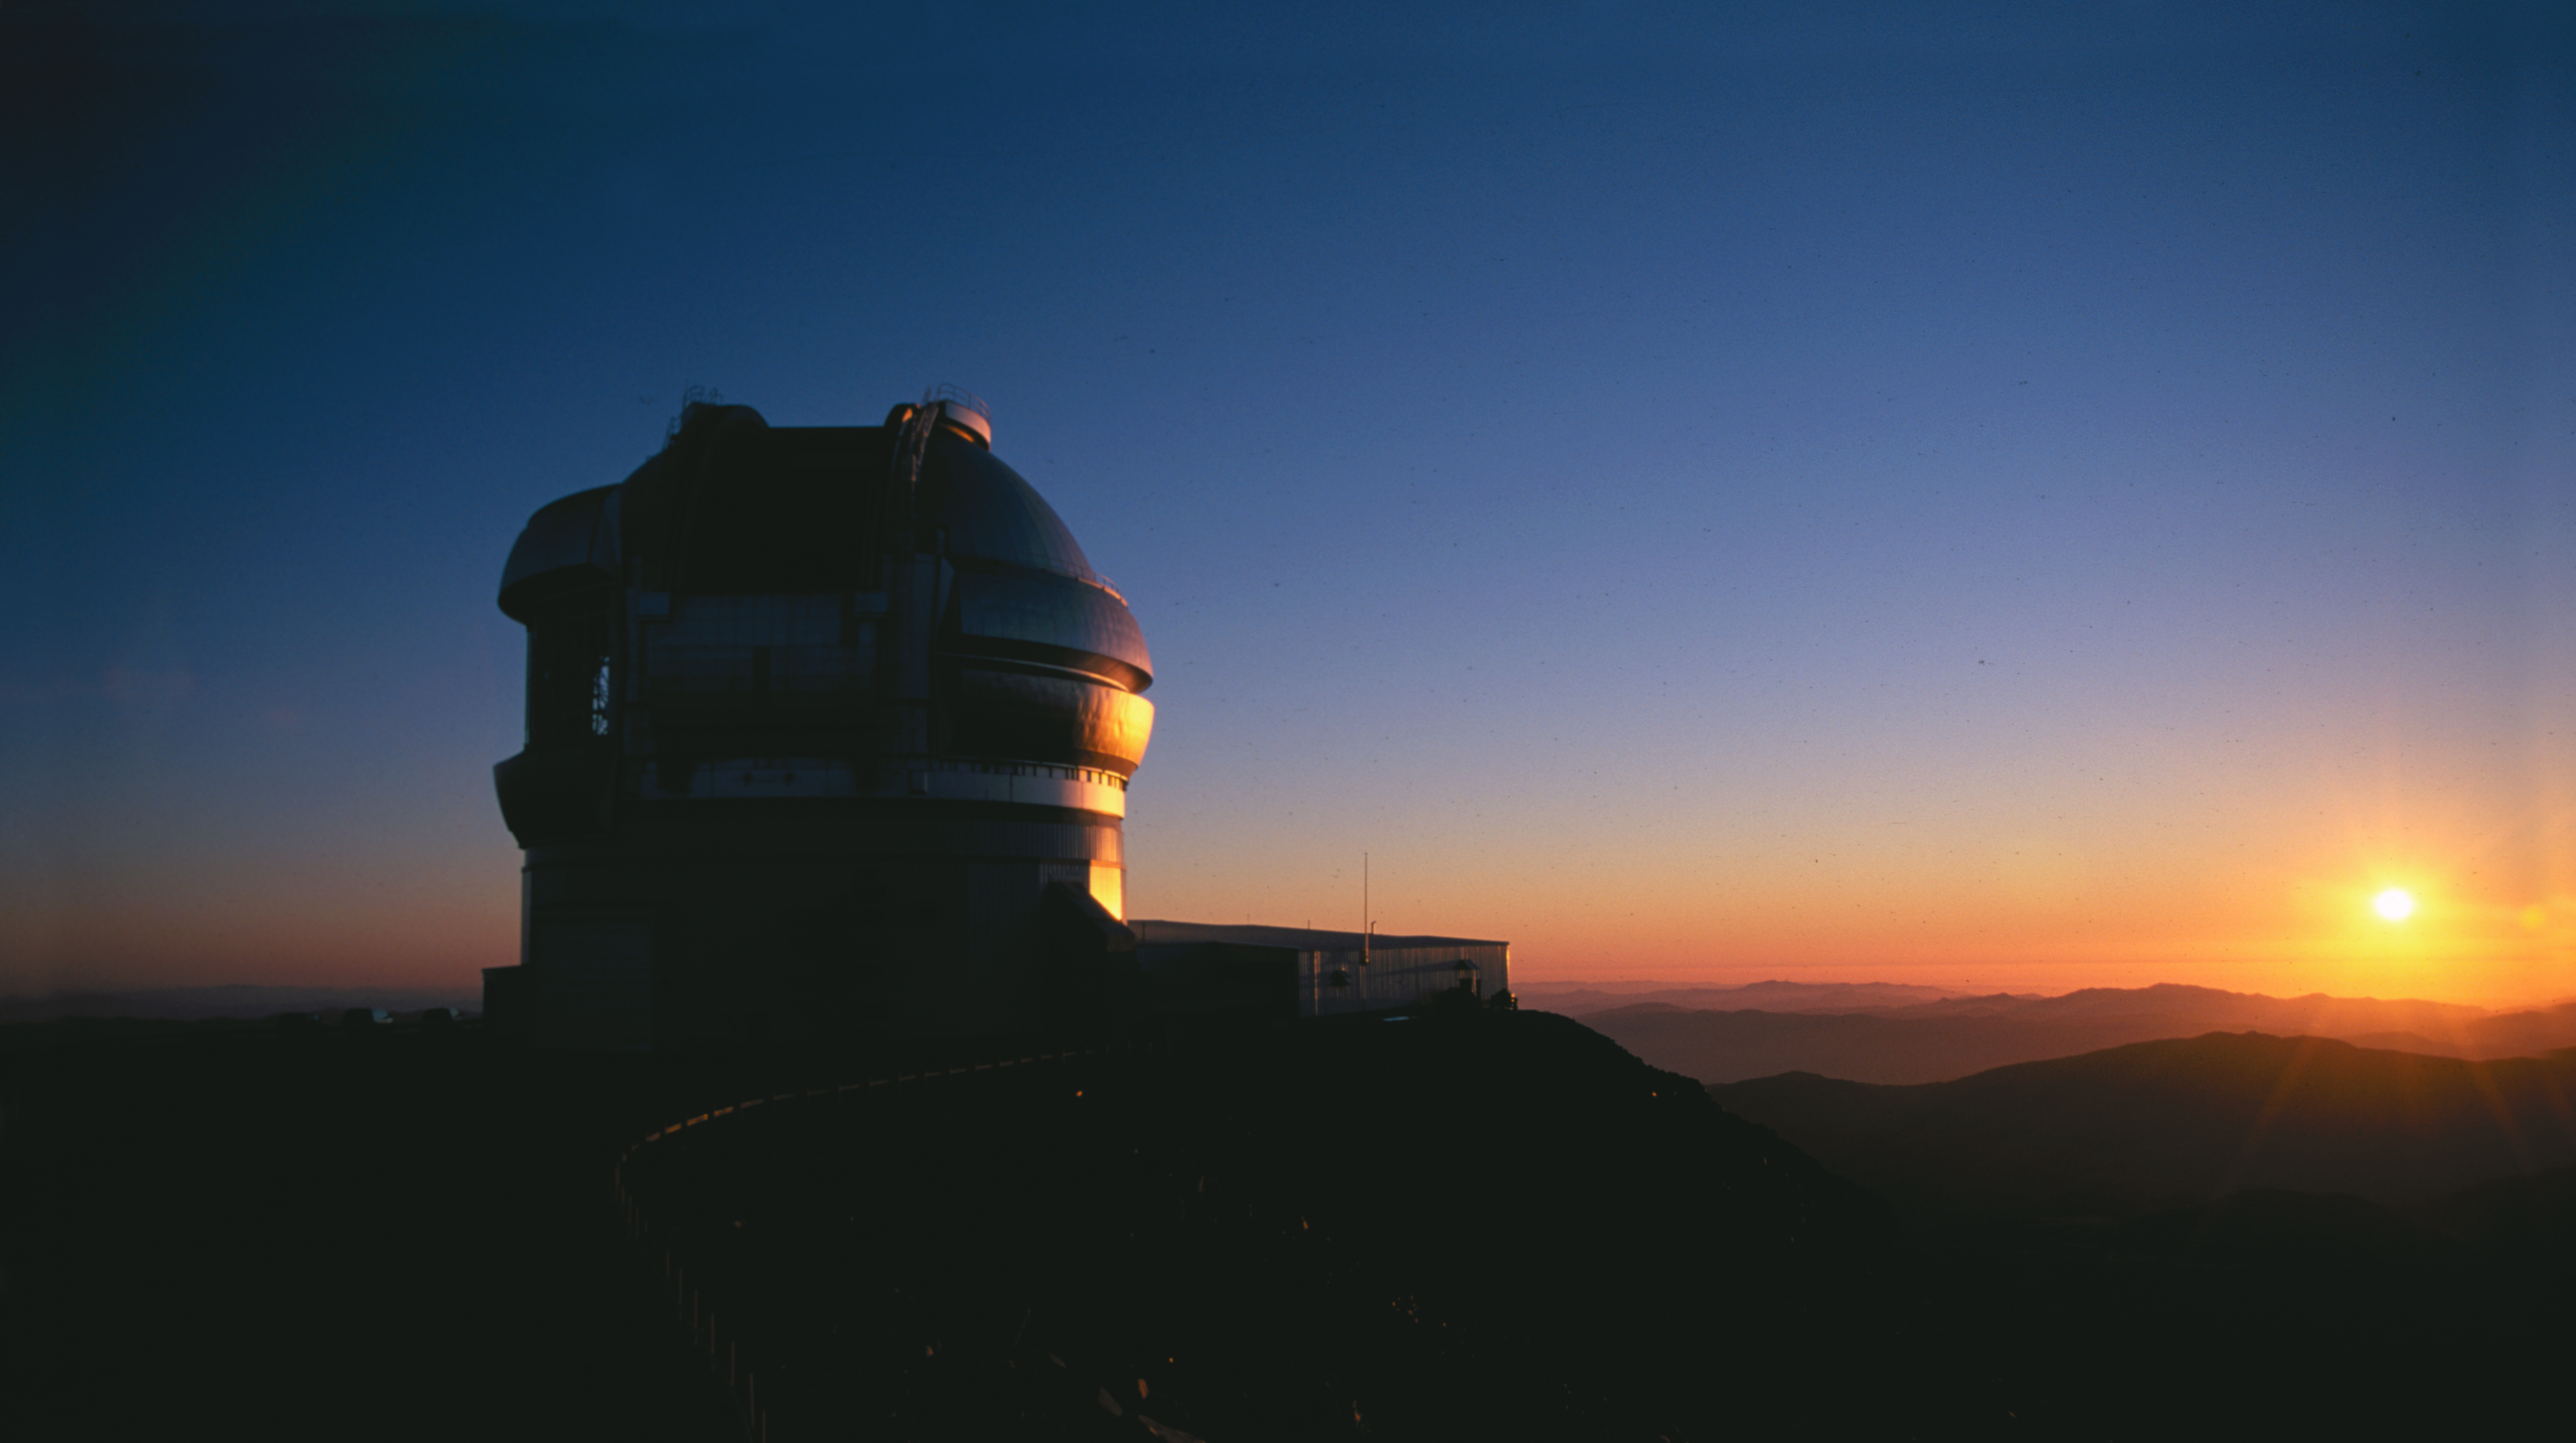

Sunset at Gemini South

This image of Gemini South at sunset shows one vent gate open and the observing slit open for a night of observations. The image was obtained in late 2001 by Geminis Chris Carter on 35mm film using a Nikon F5.

Credit: Photo Courtesy International Gemini Observatory/Chris Carter